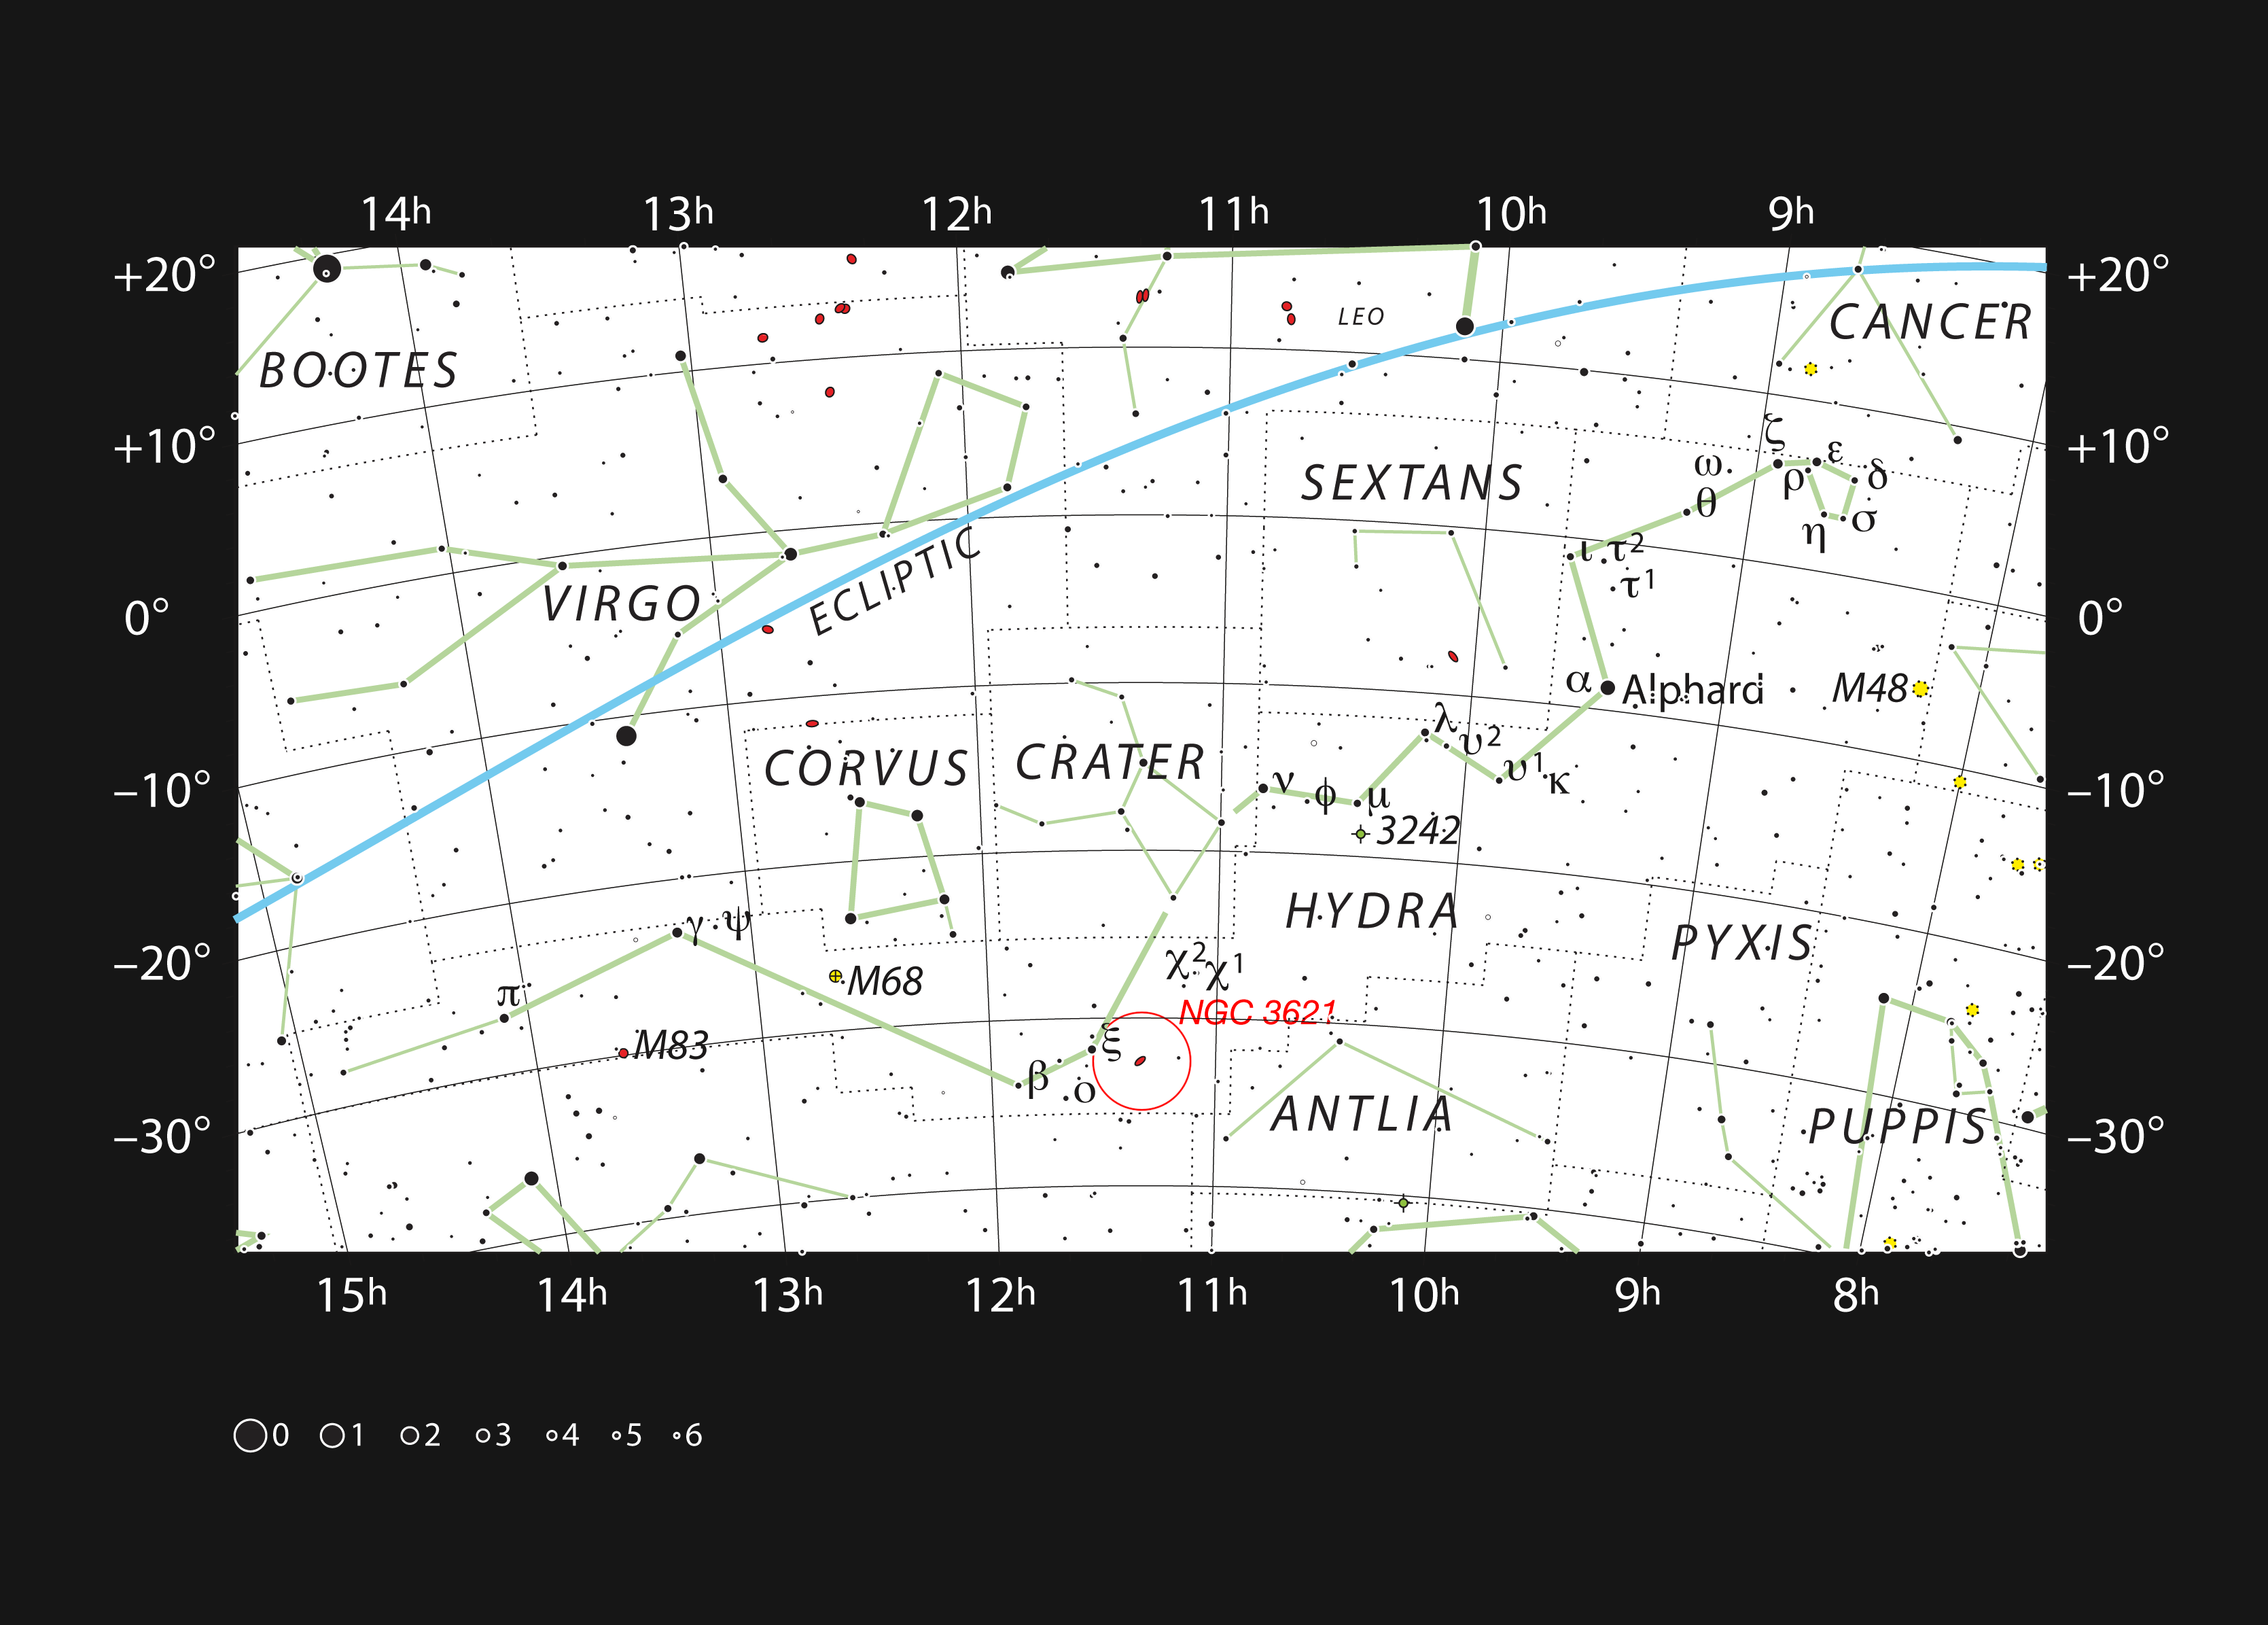

NGC 3621 in the constellation of Hydra

This chart shows the location of the galaxy NGC 3621 within the constellation of Hydra. This map shows most of the stars visible to the unaided eye under good conditions and the galaxy itself is marked as a red oval in a circle. This galaxy is fairly bright and can be seen with a small telescope.

Credit: ESO, IAU and Sky & Telescope